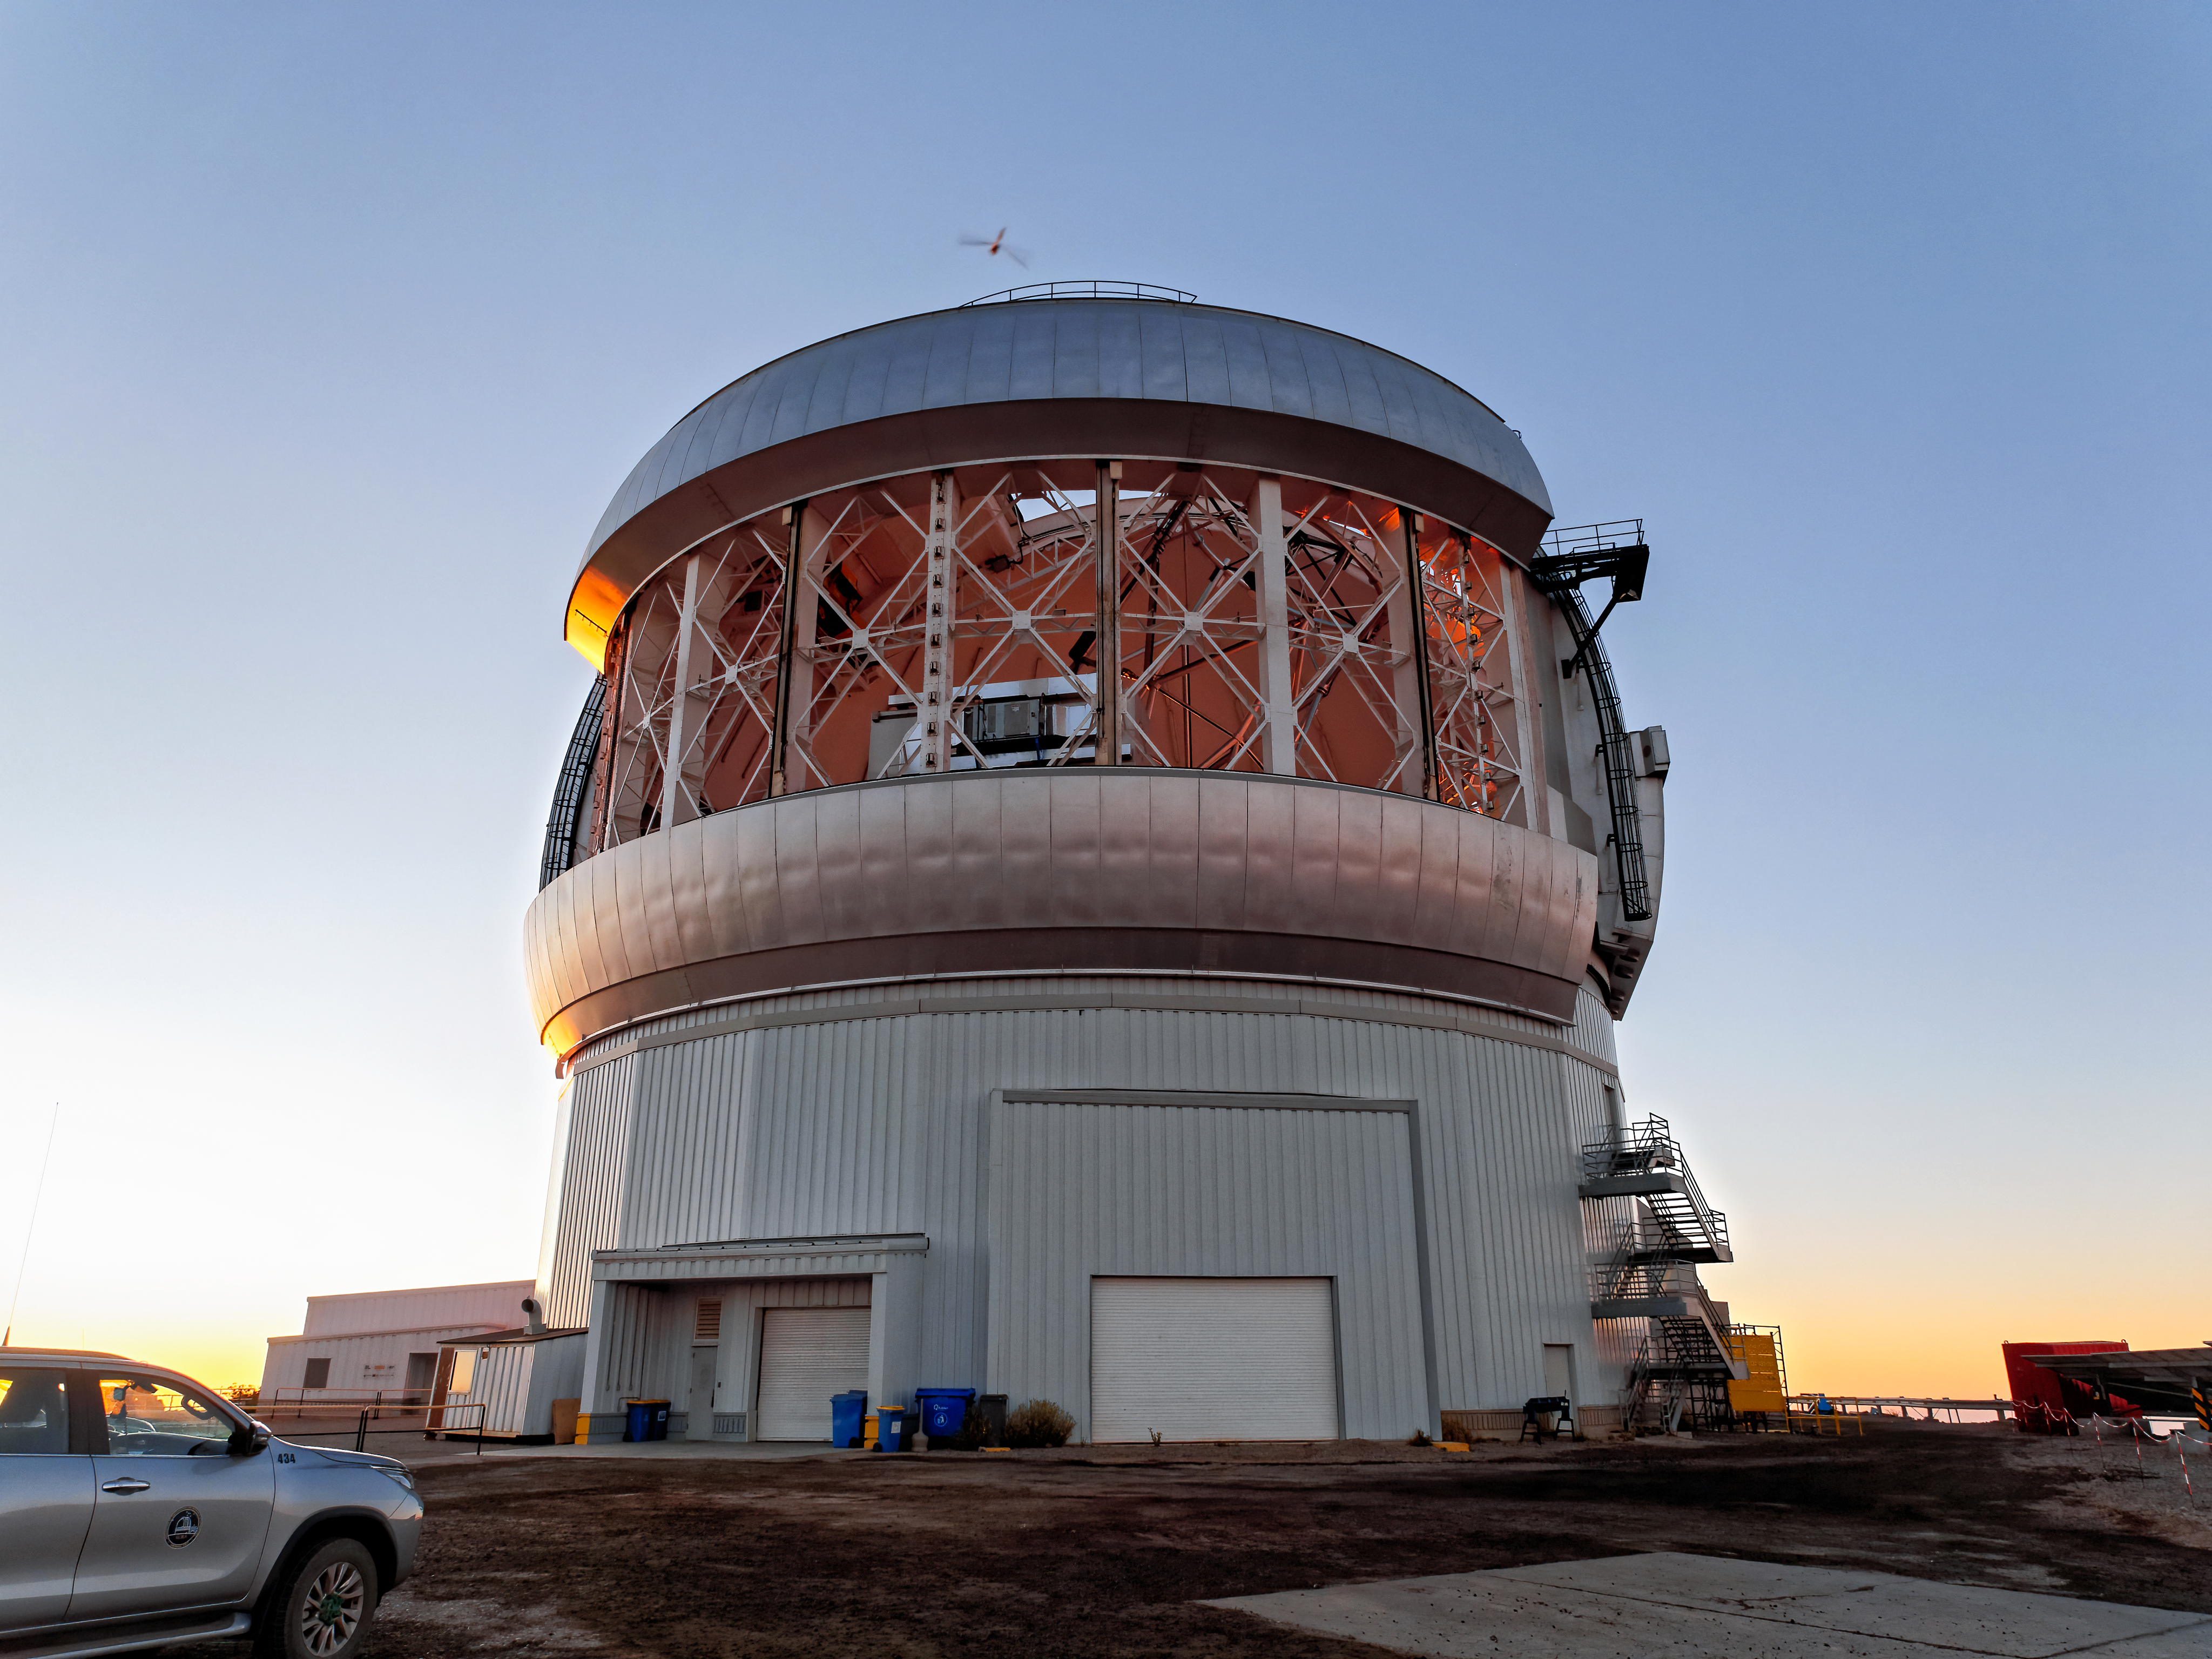

Gemini South Open Vent Gates

Gemini South on Cerro Pachón in Chile with its vent gates open.

Credit: NOIRLab/NSF/AURA